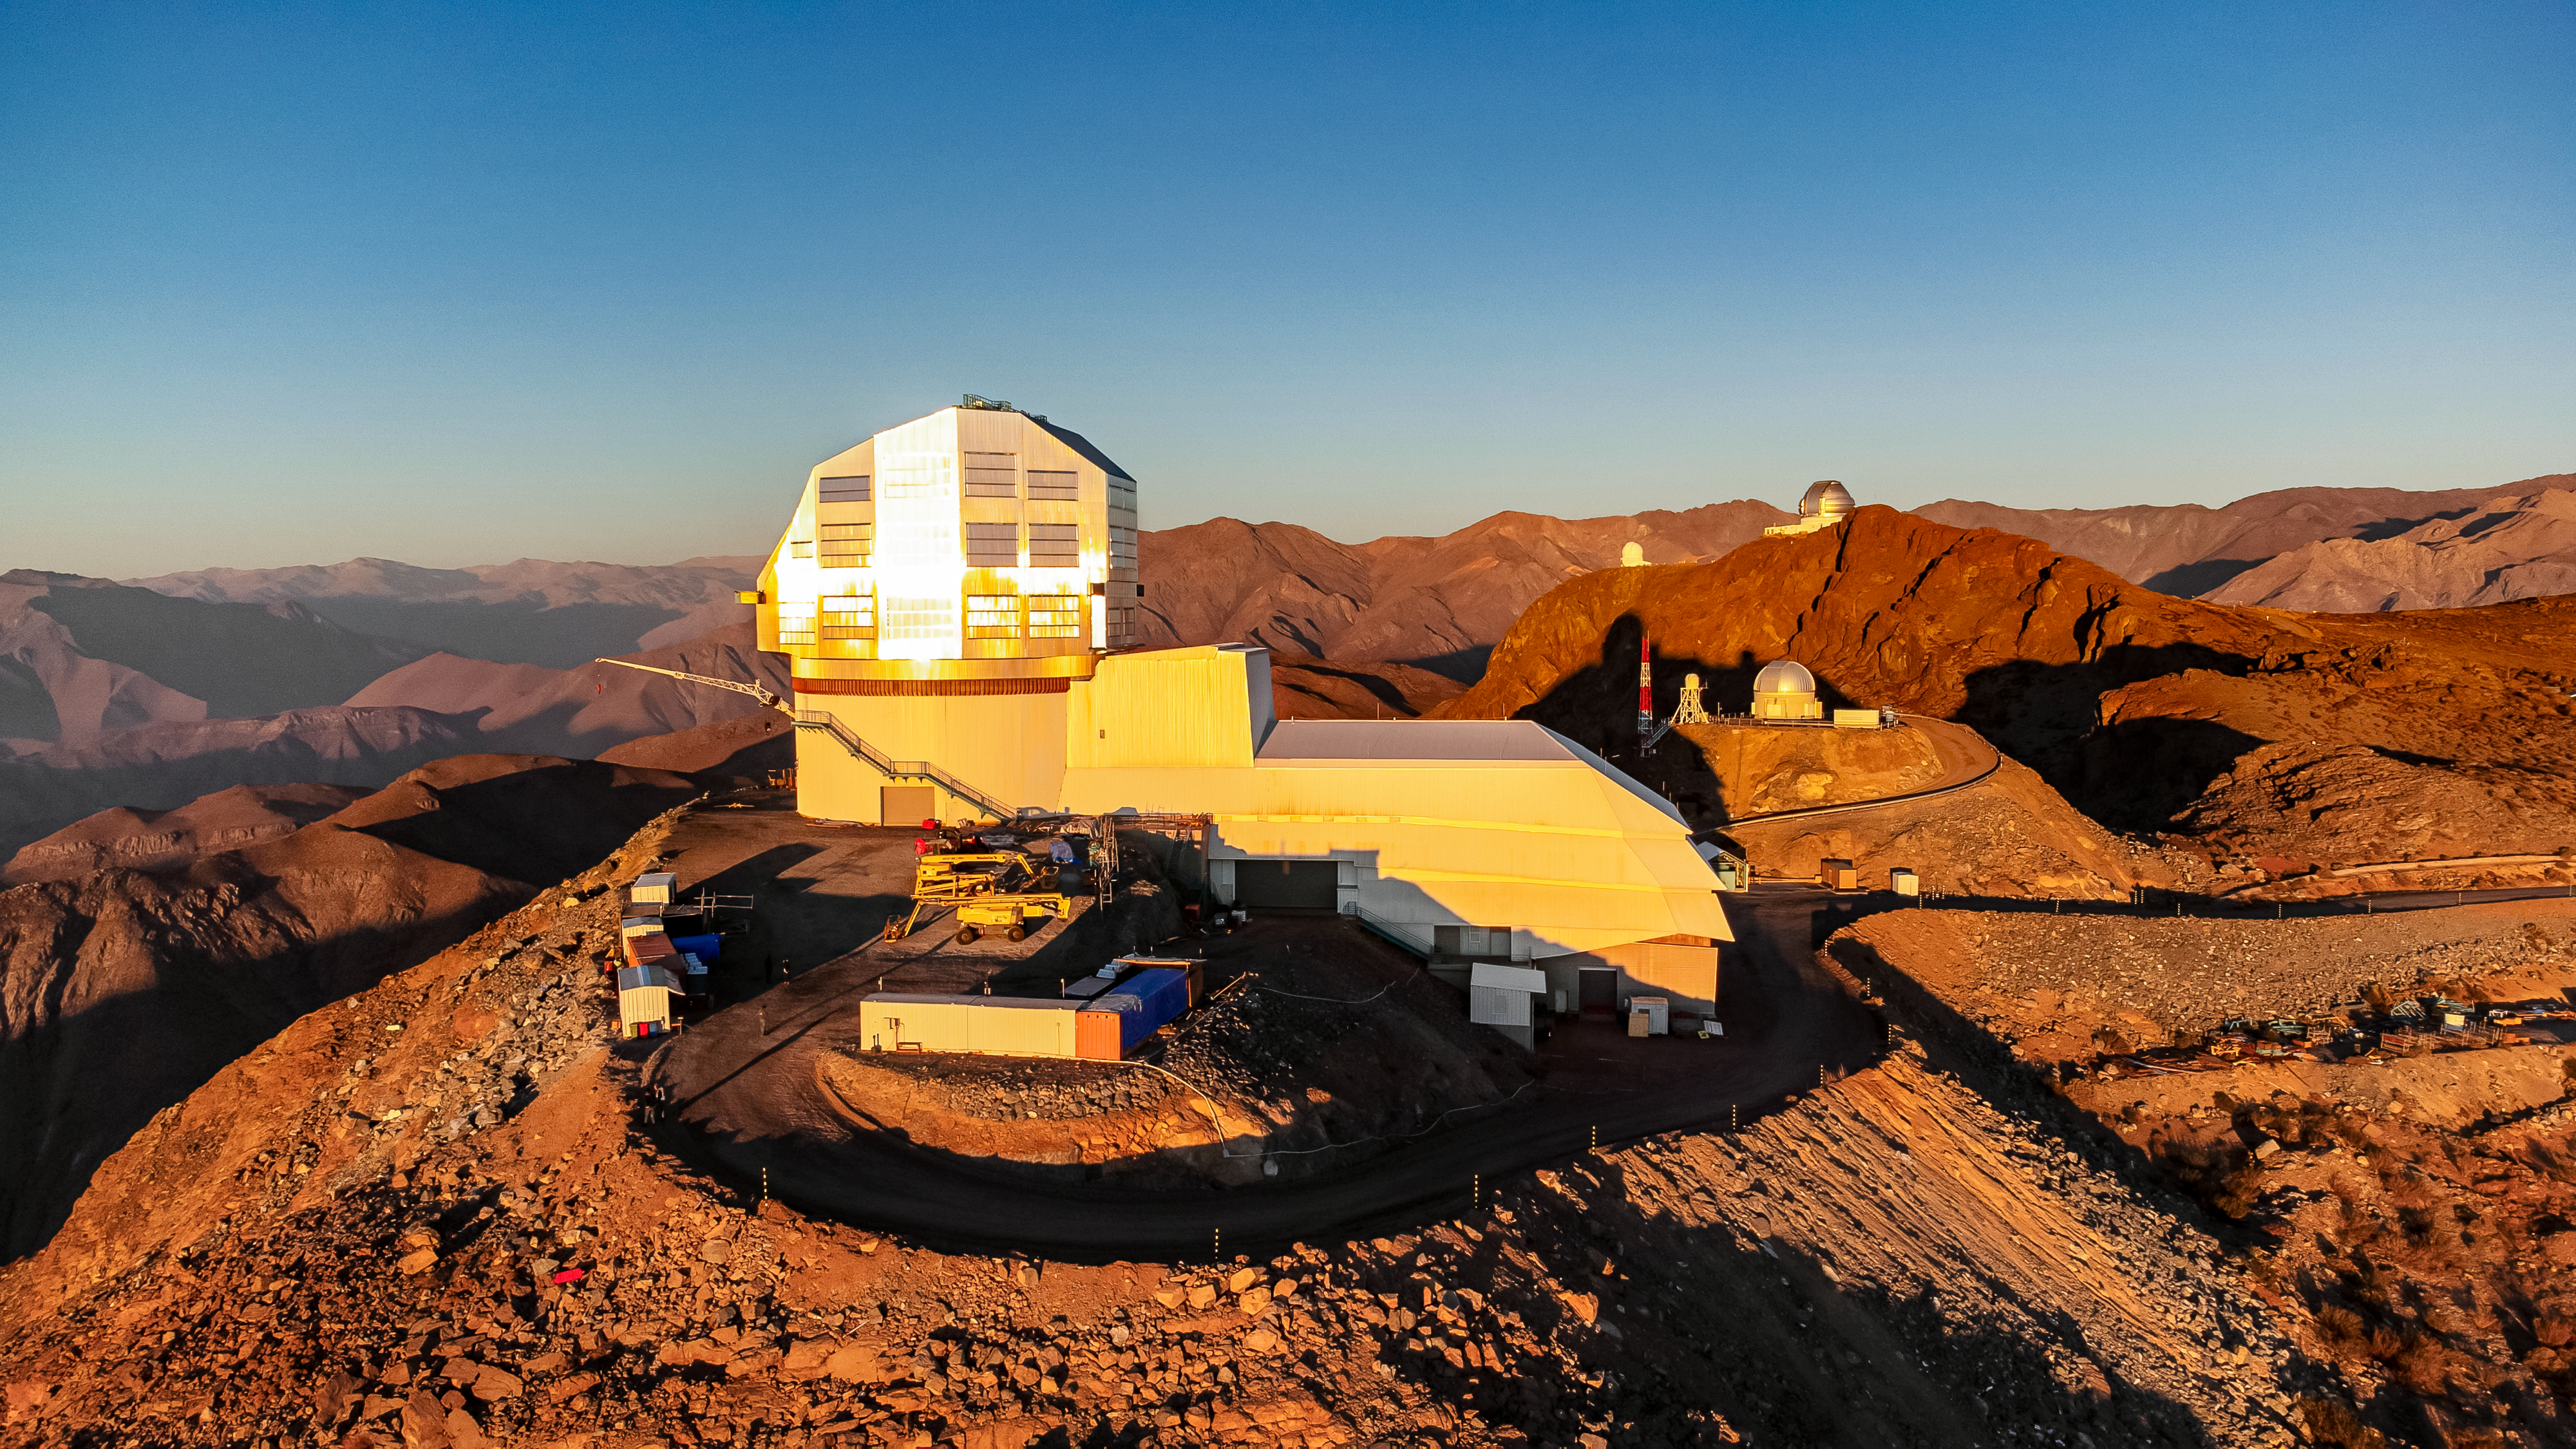

Vera C. Rubin Observatory at sunset.

Aerial view of Vera C. Rubin Observatory at sunset in December 2023.

Credit: Rubin Observatory/NSF/AURA/H. Stockebrand